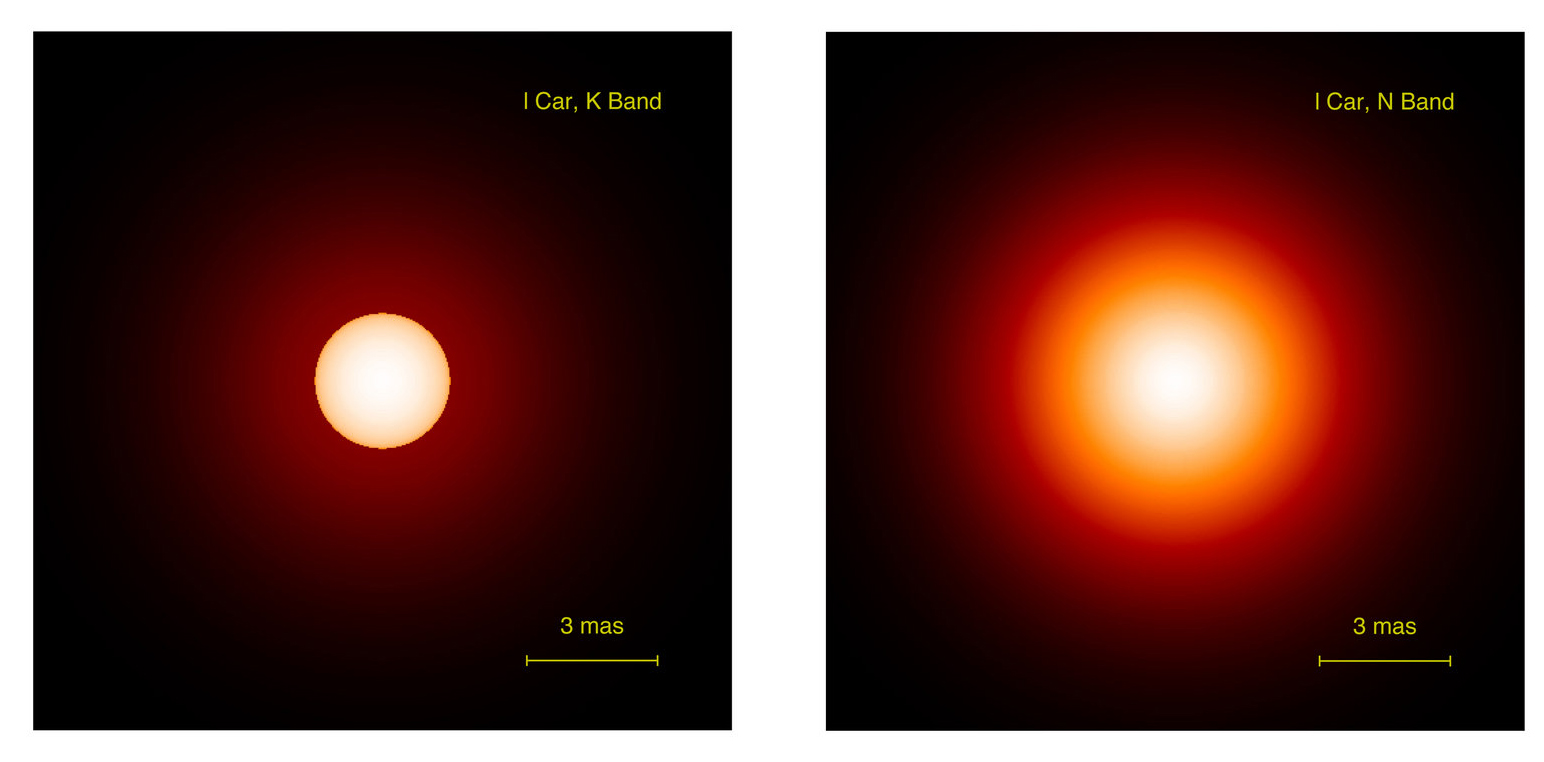

Model image of Cepheid L Carinae

Two model images of the Cepheid star L Carinae as deduced from the interferometric observations: in the near-infrared from VINCI measurements (left) and in the mid-infrared from MIDI (right). In both cases, an envelope is found to surround the star. The contribution from the envelope is about 5% in the near-infrared and significantly more in the thermal infrared. As L Carinae is 17,000 times brighter than the Sun, this means that its envelope alone is several hundred times brighter than our Sun!

Credit: ESO